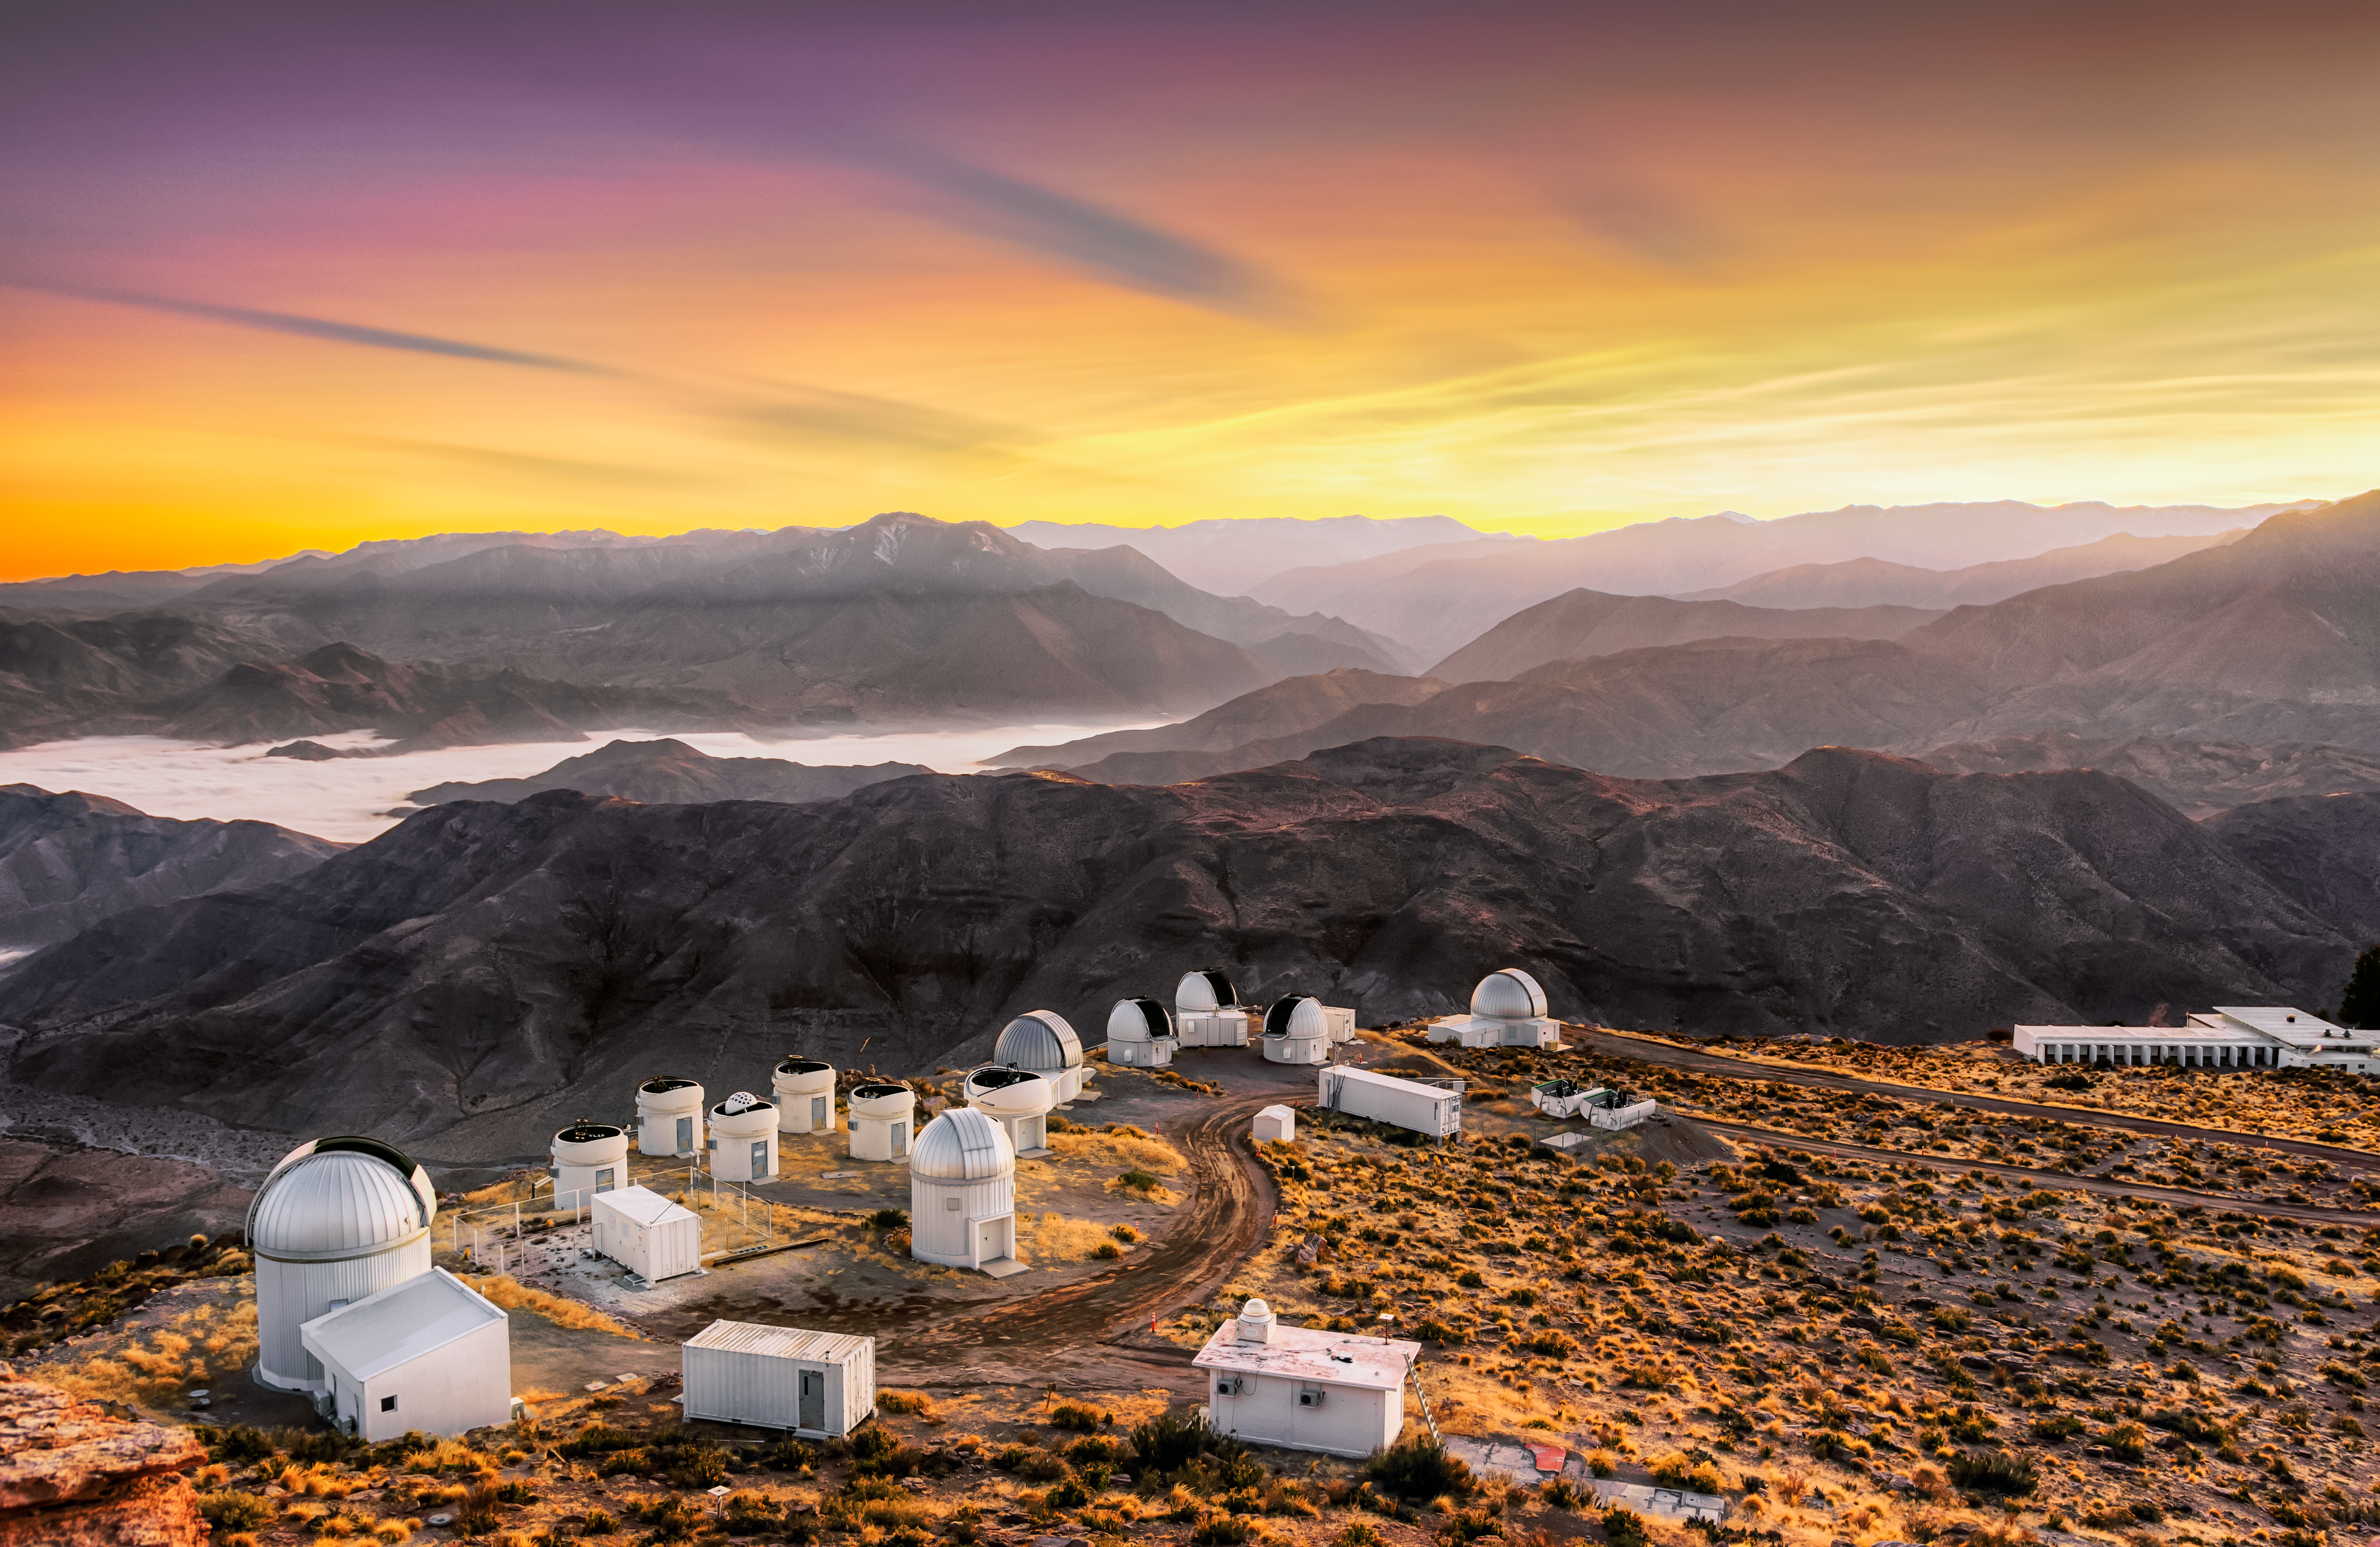

Oh, What a Beautiful Morning!

We typically see photographs of telescopes at night, juxtaposed against a sky full of stars. In this gorgeous sun-drenched image, we glimpse a different side of the Cerro Tololo Inter-American Observatory (CTIO), a Program of NSF NOIRLab. The early morning Sun bathes the observatory in a warm light. The locale might look inviting, but it actually is not a very friendly environment for humans. Modern observatories are typically built at locations that are “high and dry”. This is because the atmosphere needs to be as thin and arid as possible in order to get the best possible observations. Furthermore, the telescopes must be located far from highly developed areas, in order to avoid light pollution. Therefore observatories such as the CTIO represent concentrations of highly technical buildings in otherwise relatively deserted landscapes.

Credit: CTIO/NOIRLab/NSF/AURA/G. Doyen